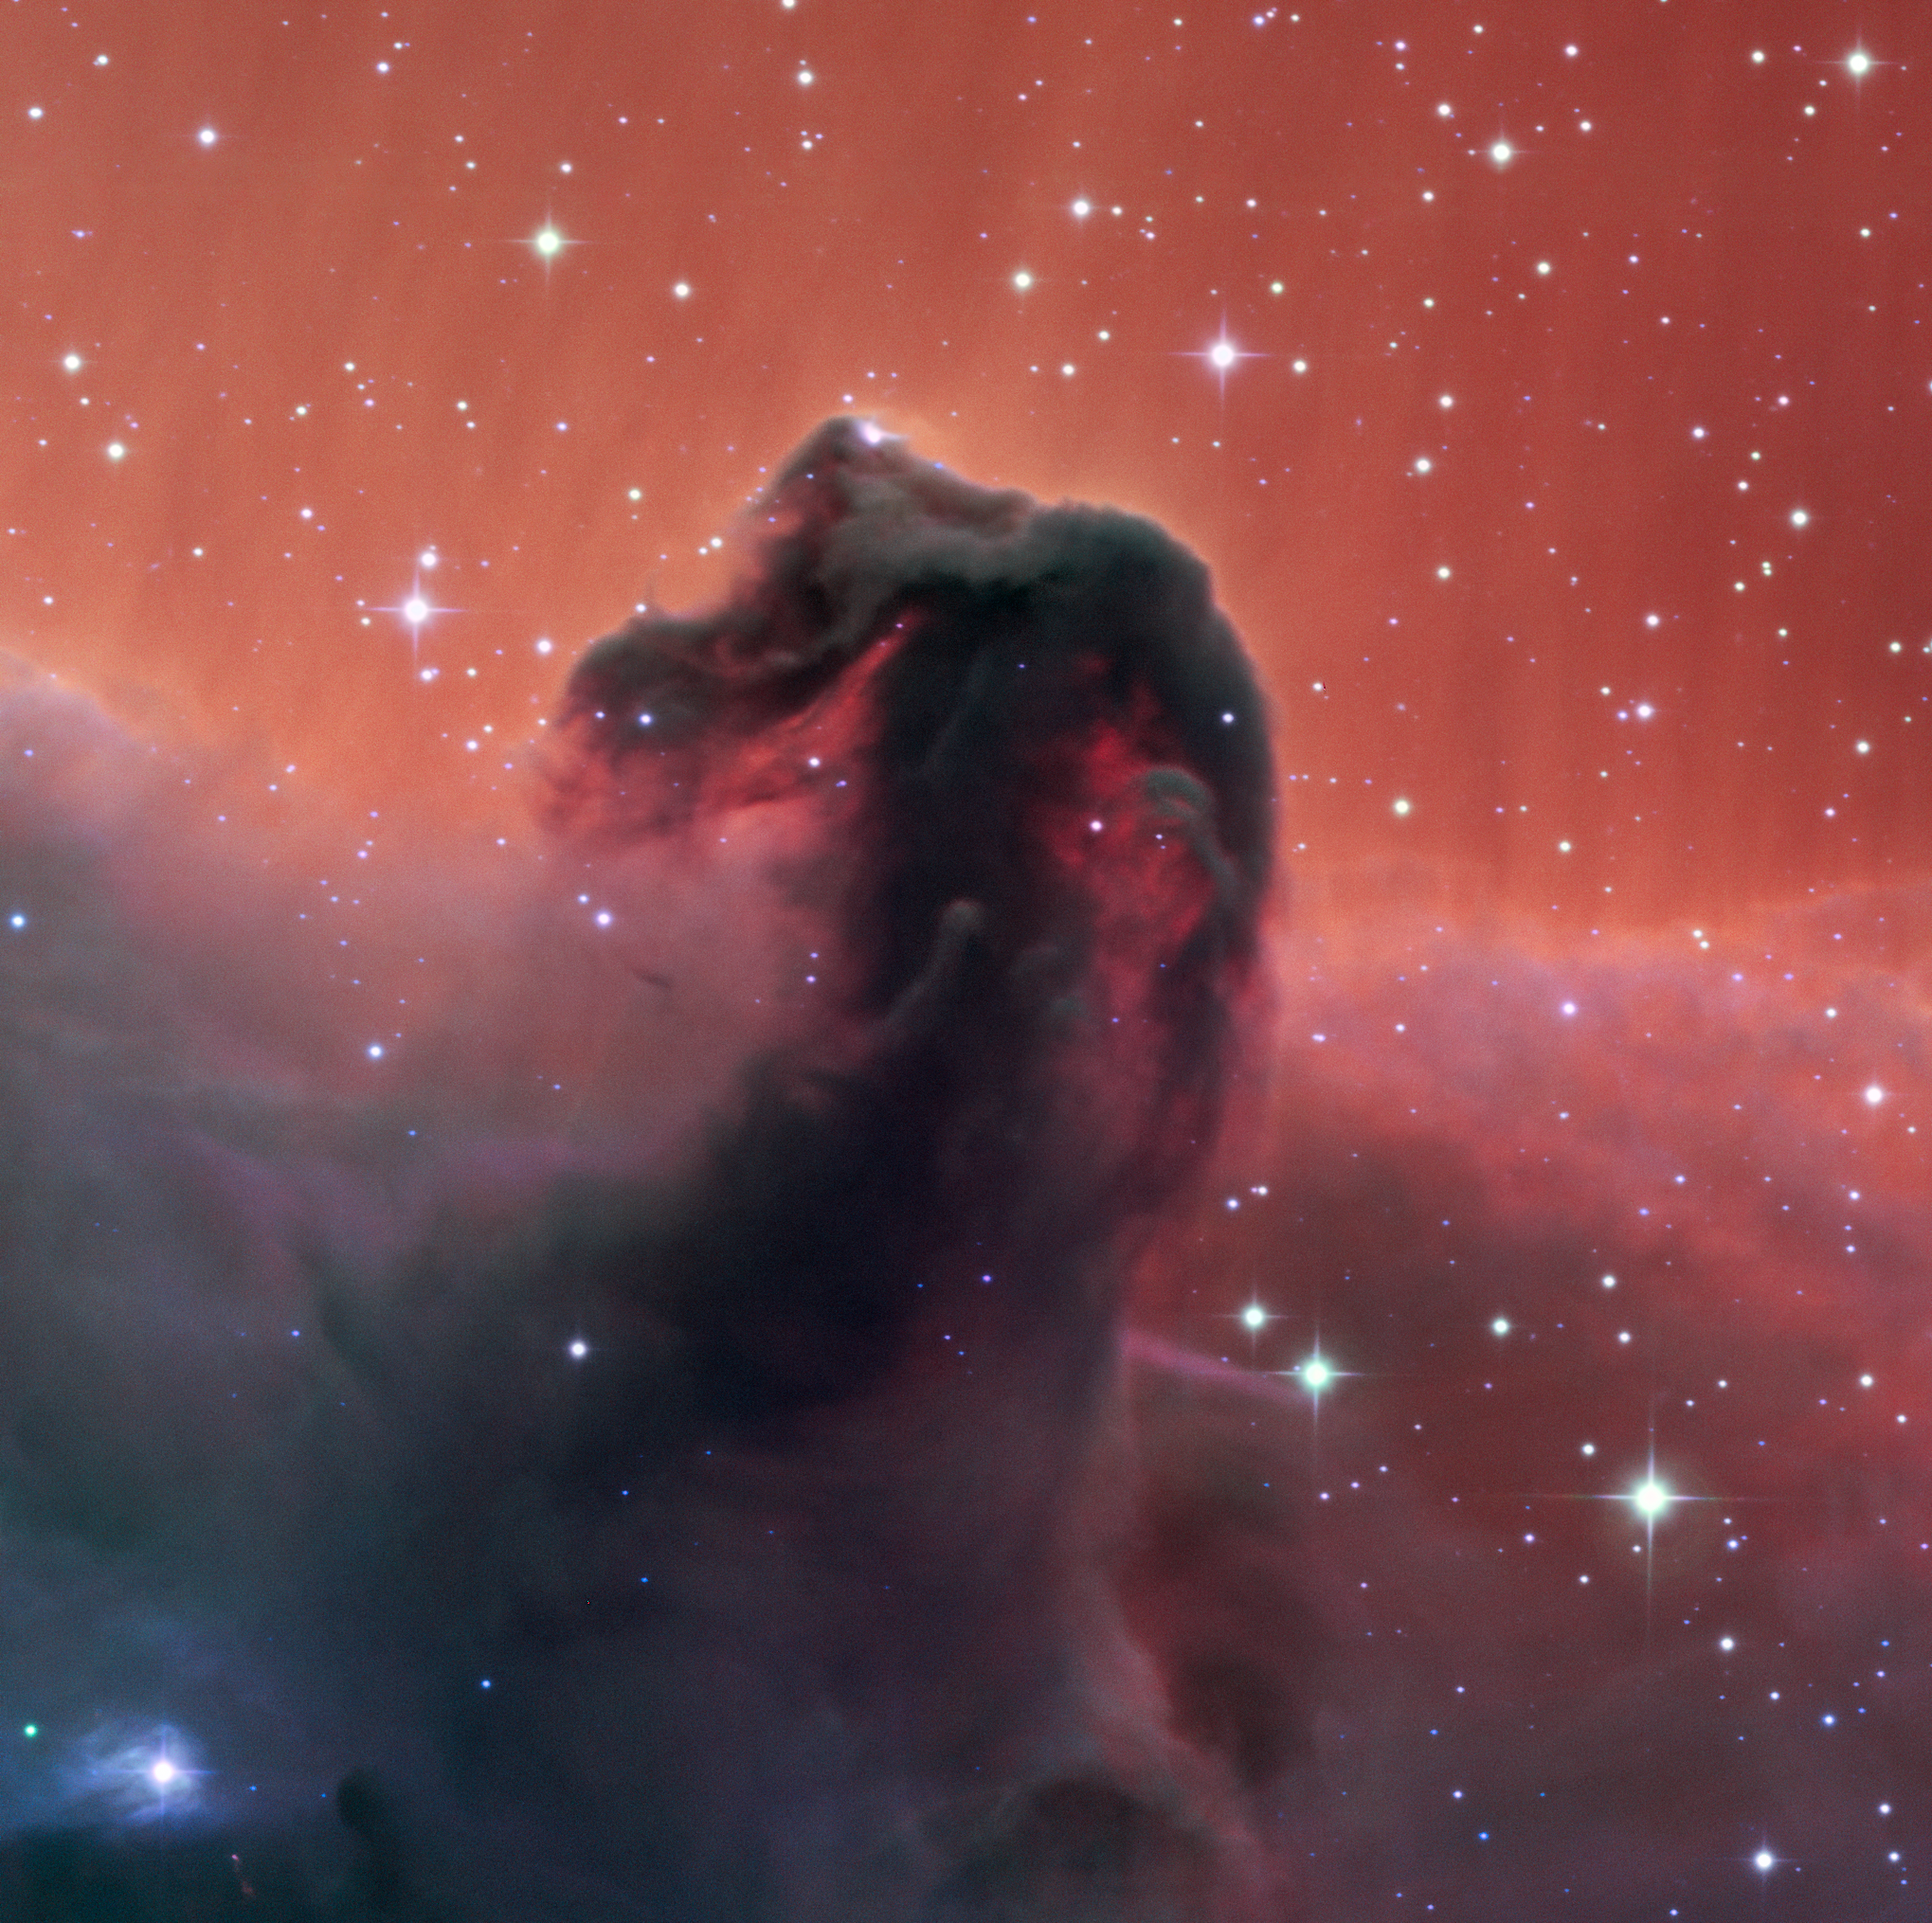

First Light for SPECULOOS Southern Observatory’s Callisto Telescope

This first light image from the Callisto telescope at the SPECULOOS Southern Observatory (SSO) shows the famous Horsehead Nebula . First light for a newly commissioned telescope is a tremendously exciting time, and usually well-known astronomical objects such as this are captured to celebrate a new telescope commencing operations.

The SSO is installed at ESO’s Paranal Observatory in the vast Atacama Desert, Chile, and consists of four 1-metre planet-hunting telescopes. The project’s telescopes are named after Jupiter’s Galilean moons, and are neighbours of ESO's Very Large Telescope and VISTA . SPECULOOS will focus on detecting Earth-sized planets orbiting nearby ultra-cool stars and brown dwarfs.

Credit: SPECULOOS Team/E. Jehin/ESO